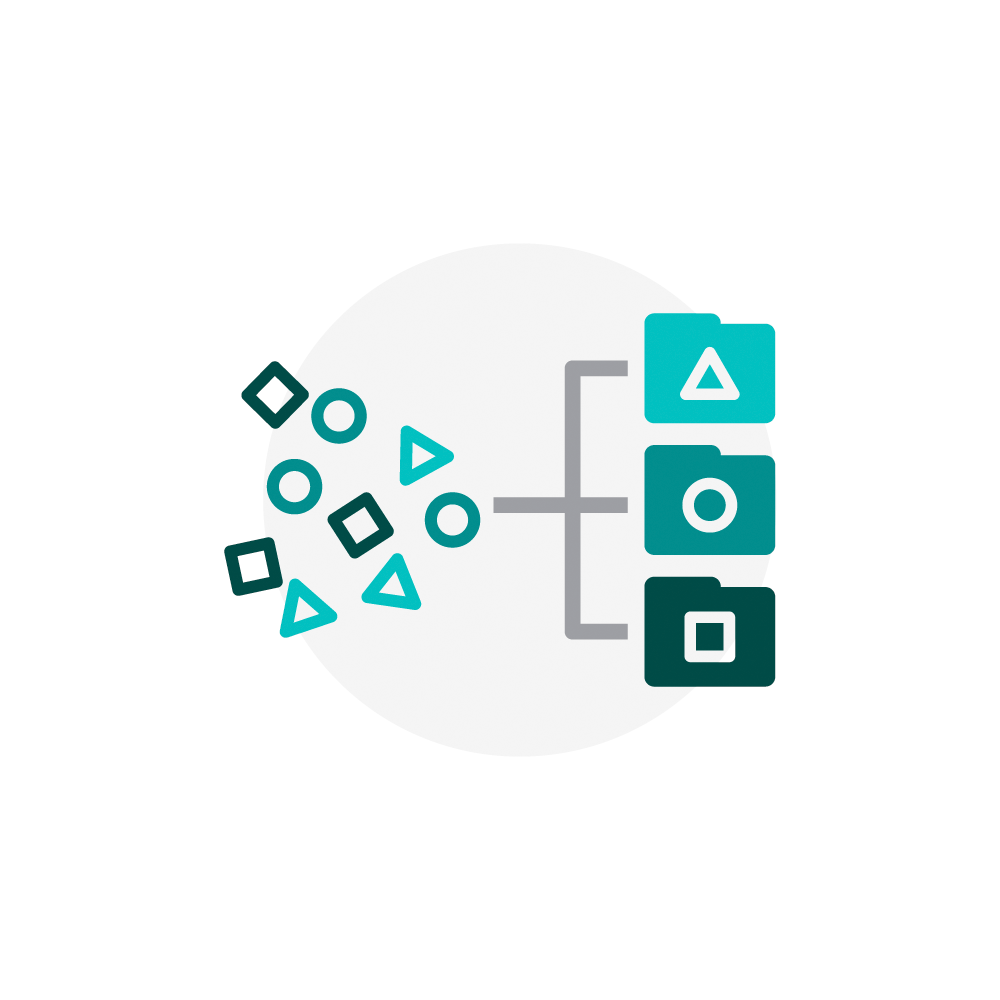

Rubin Alert System Icon

NSF-DOE Vera C. Rubin Observatory has a robust alert system that categorizes different types of events.

Credit: Rubin Observatory/NSF/AURA